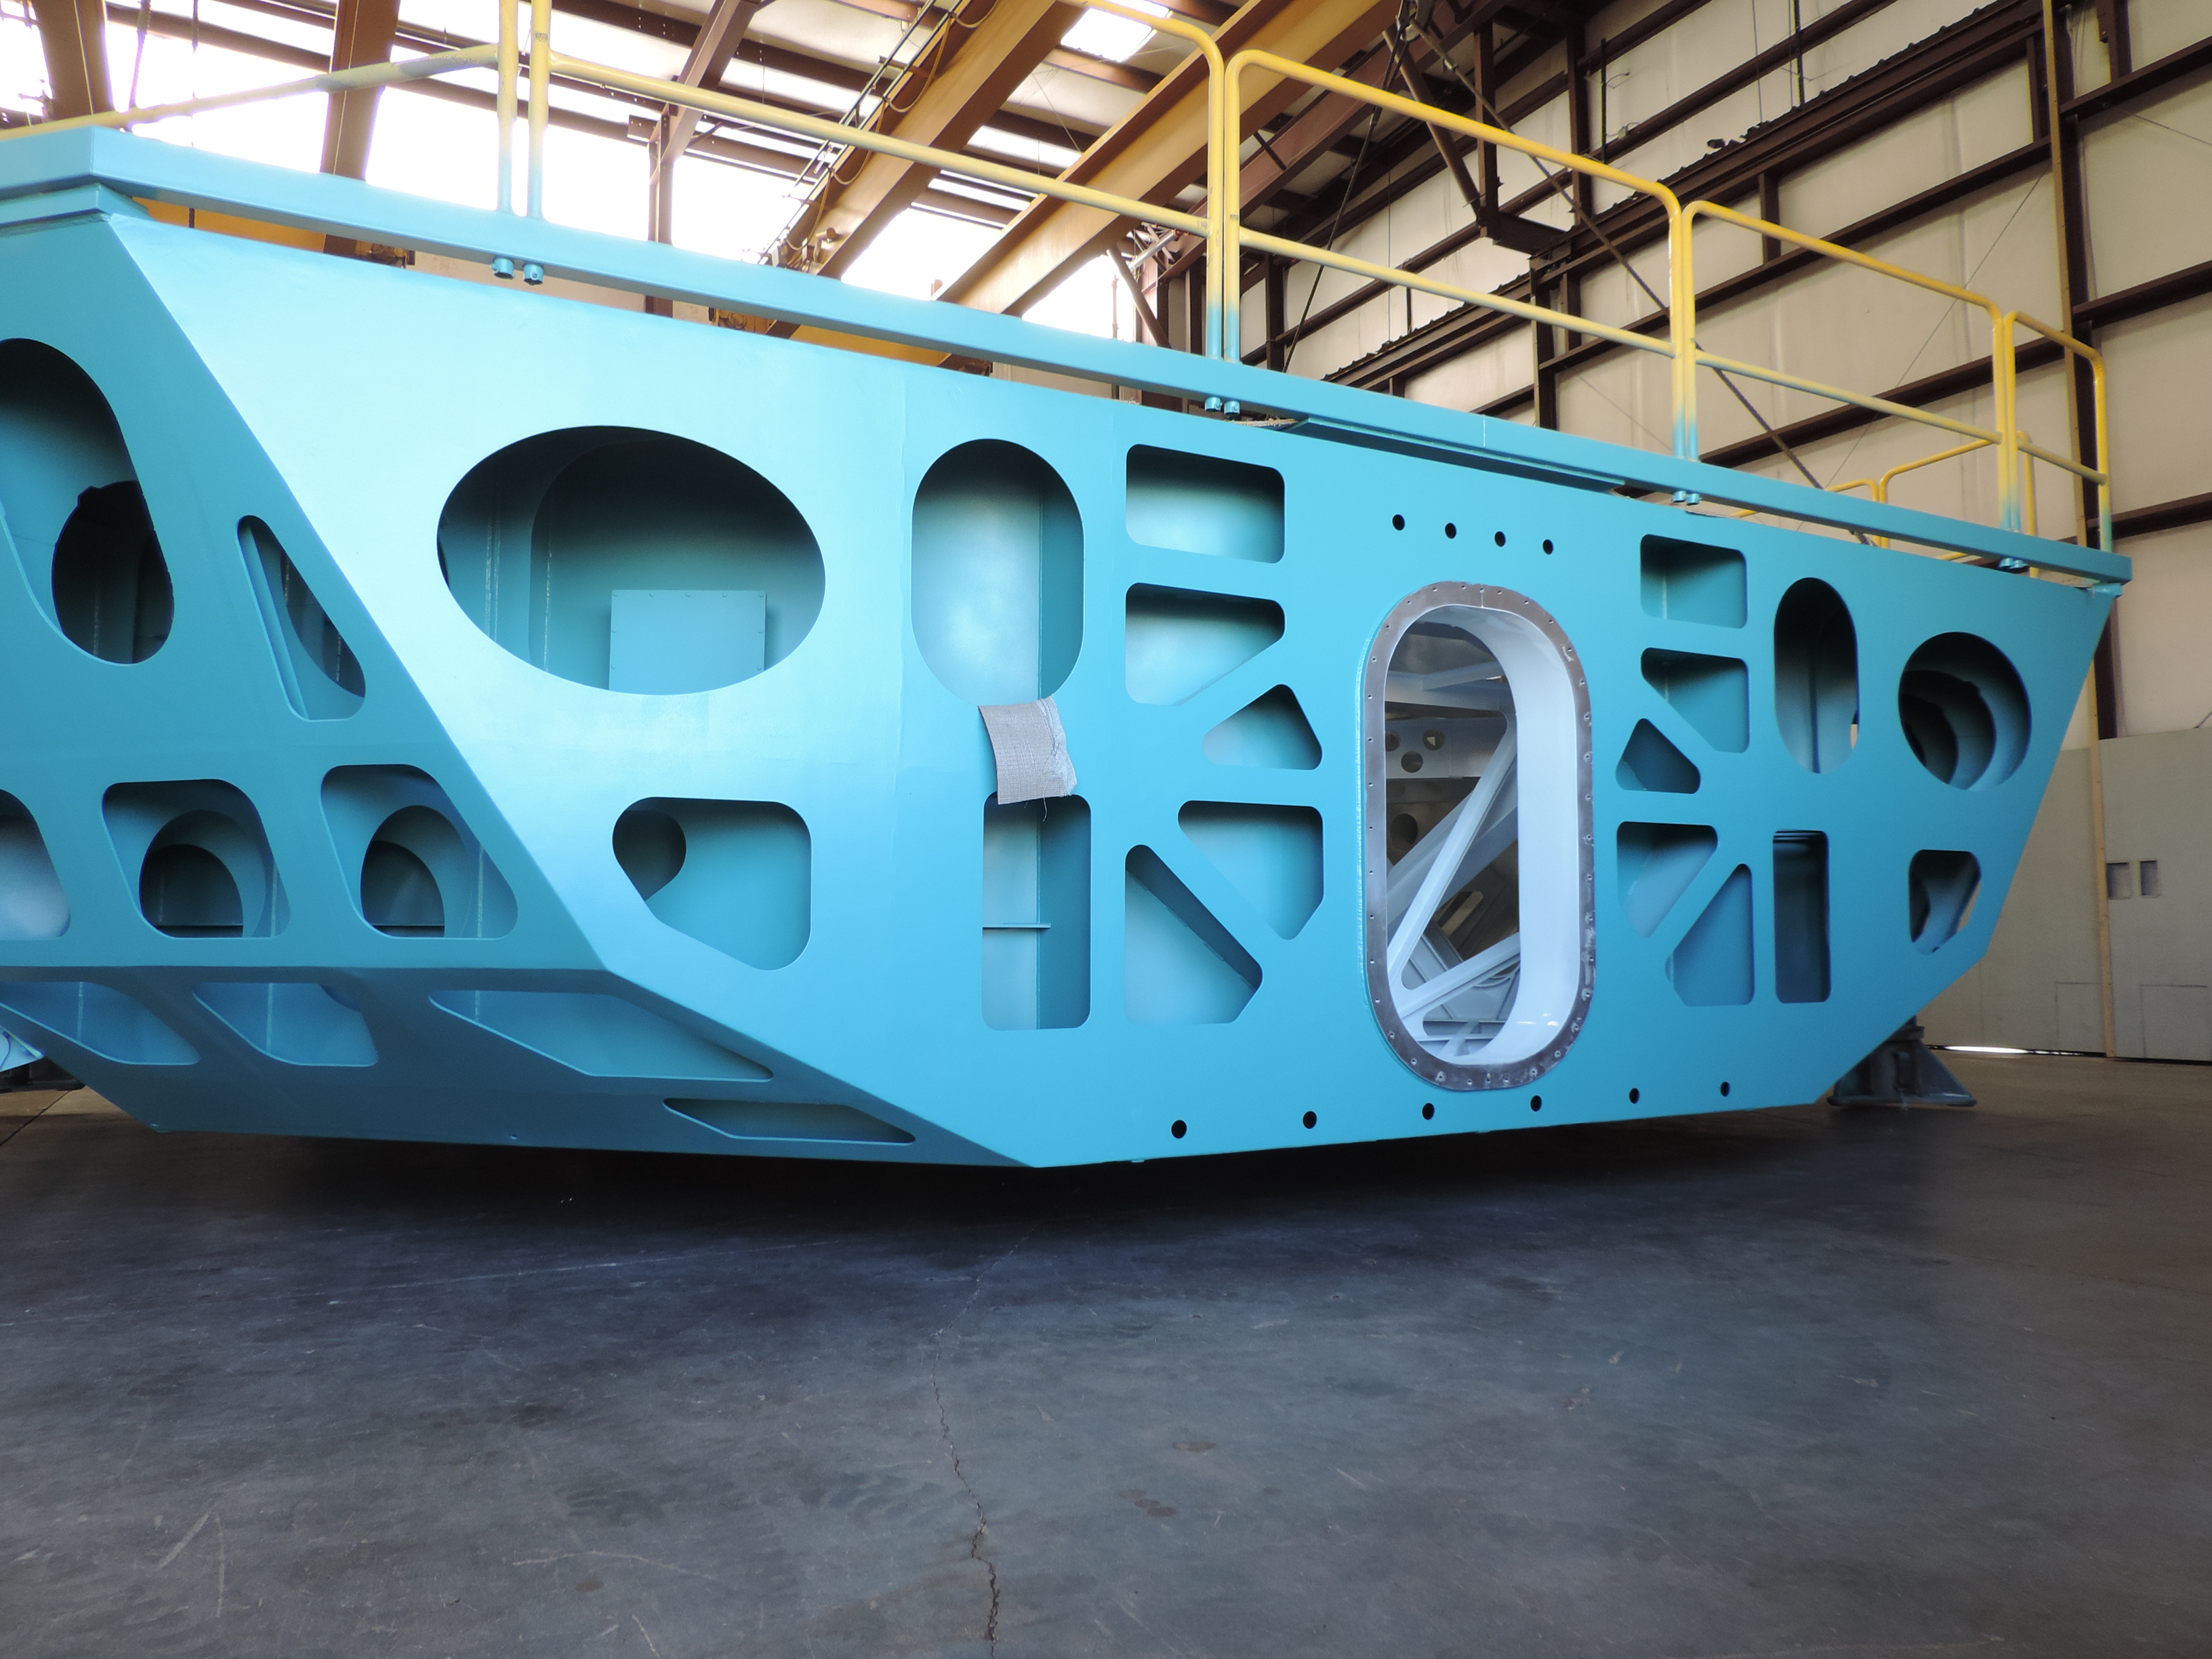

M1M3 Cell After Painting

After three weeks of bead blasting and painting, the Primary/Tertiary Mirror (M1M3) Cell has been completed by subcontractor CAID in Tucson, and the Cell has been moved out of the painting bay and into the workspace at CAID where cell assembly integration activities are scheduled to begin in mid-October. .

Credit: Rubin Observatory/NSF/AURA